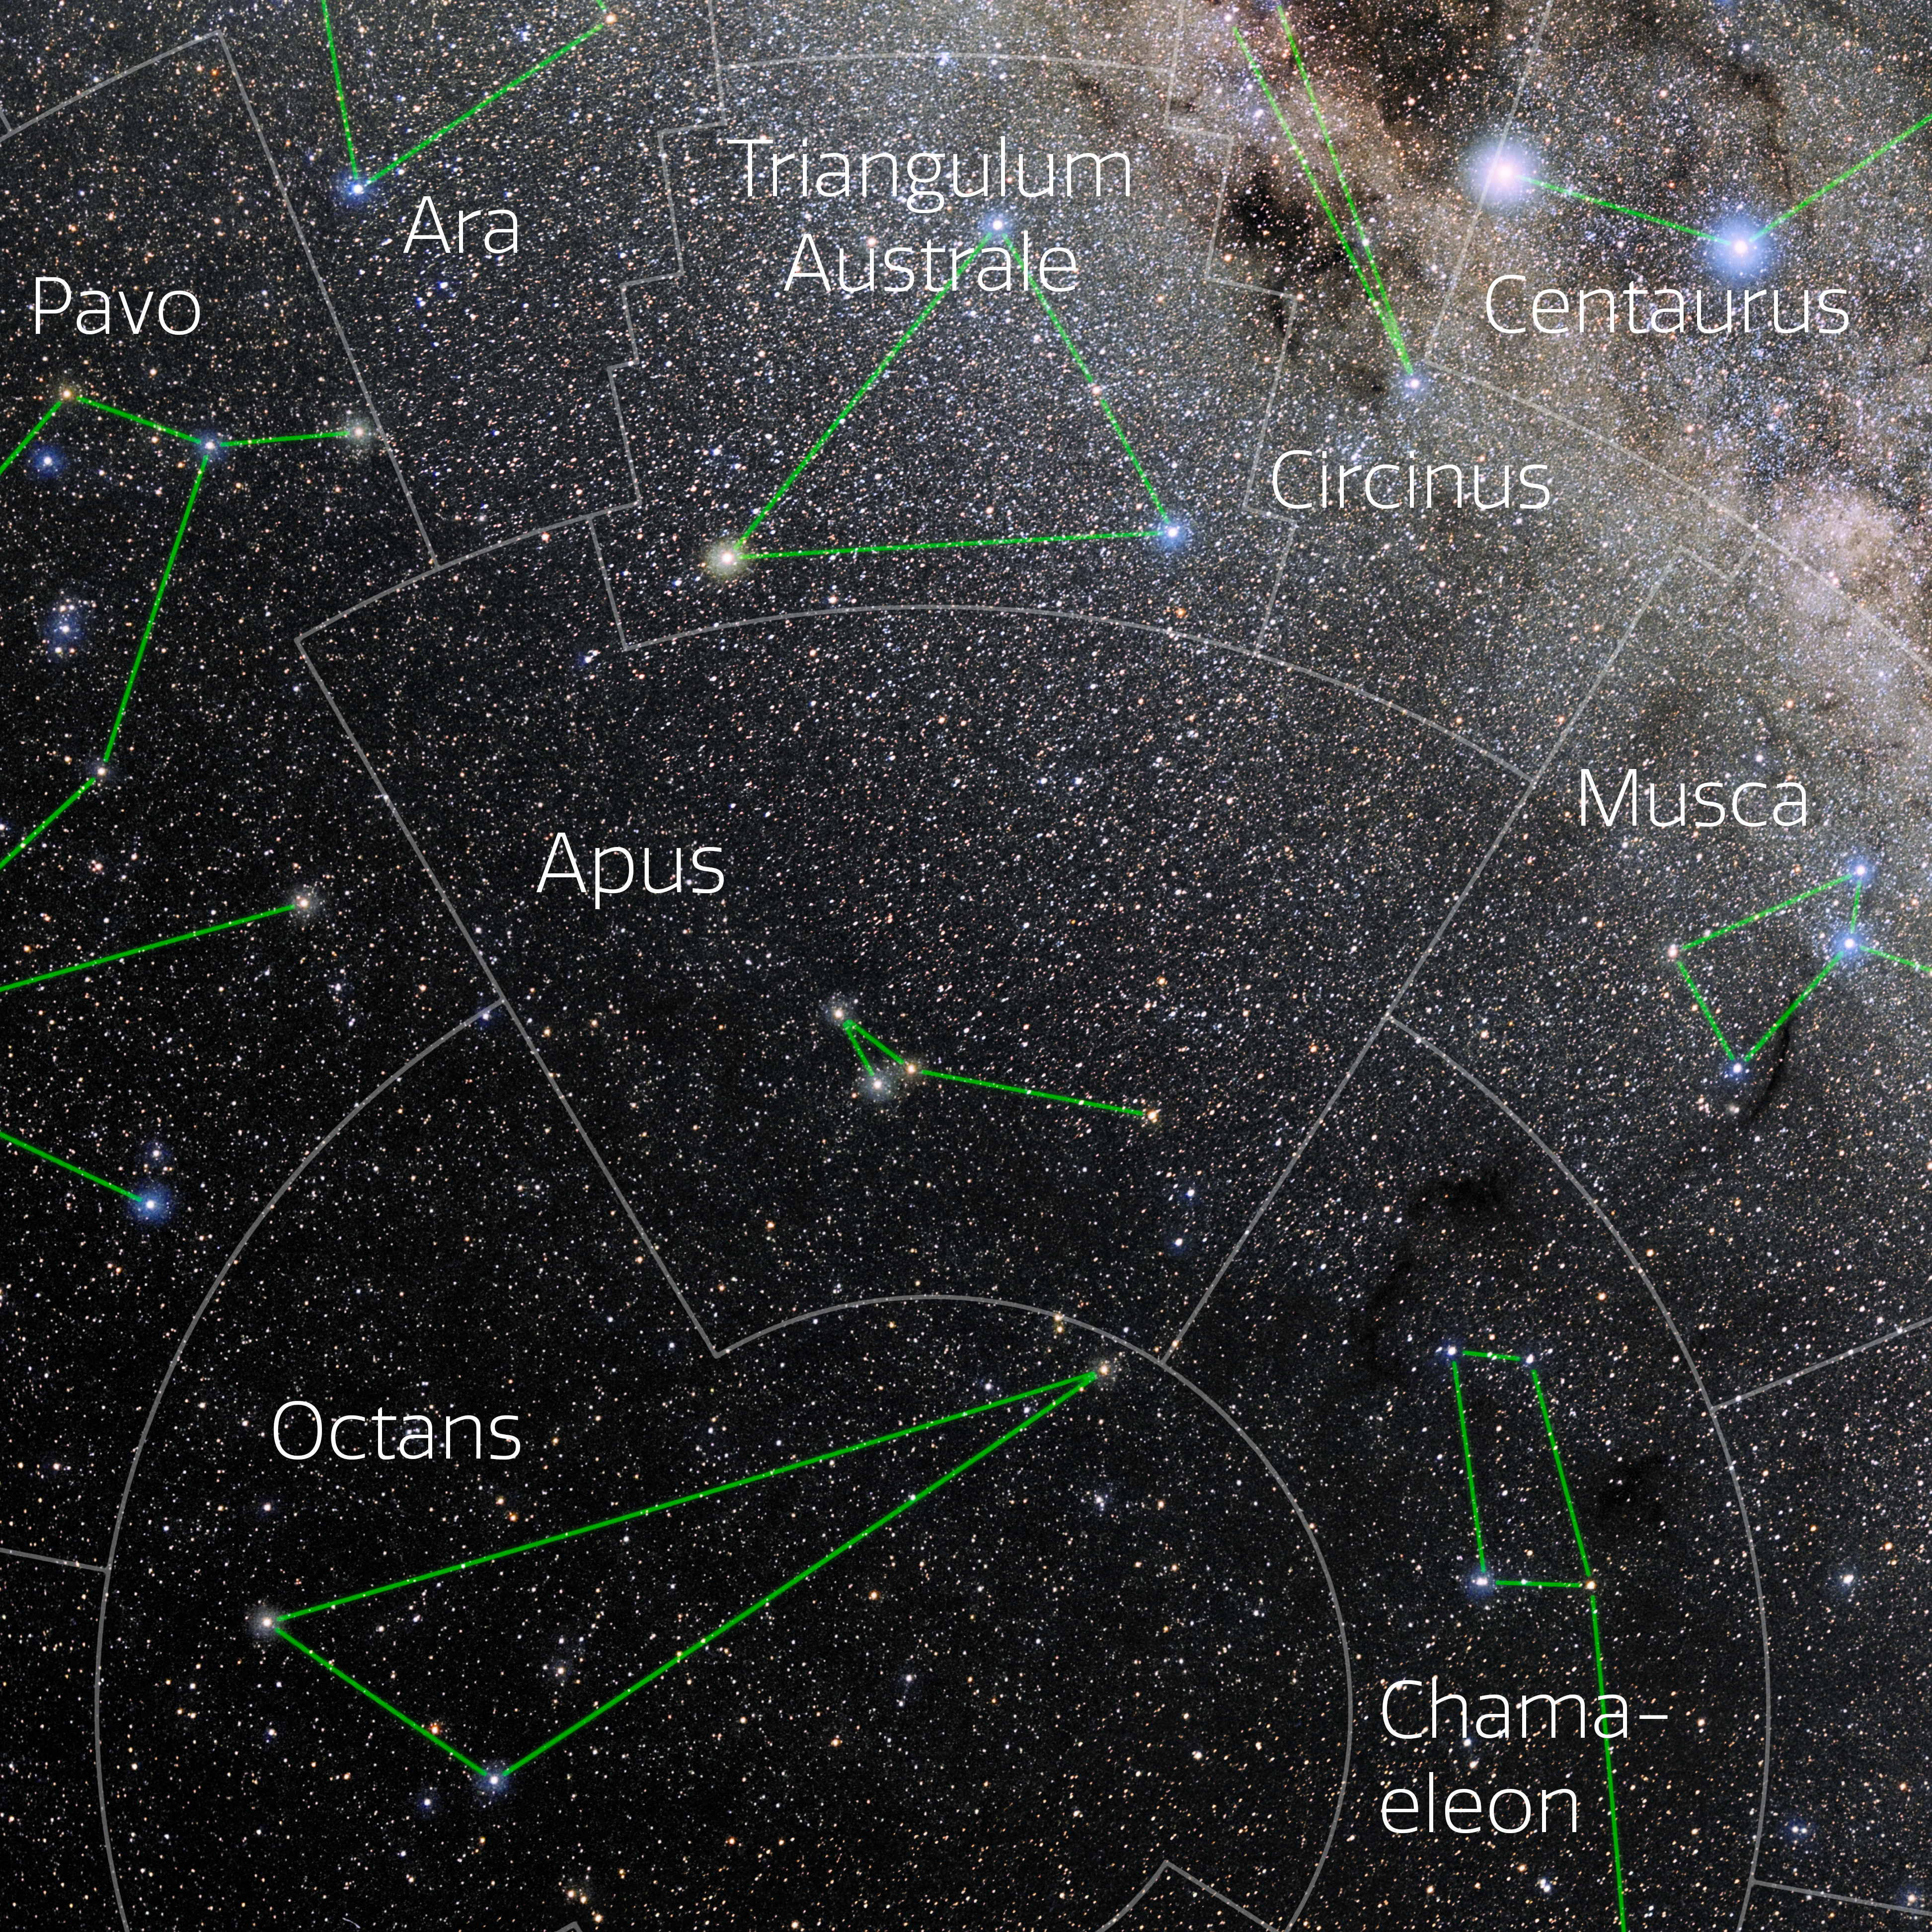

Apus (Annotated)

Photo of the constellation Apus with annotations from IAU and Sky & Telescope. Here is the non-annotated version.

Credit: E. Slawik/NOIRLab/NSF/AURA/M. Zamani